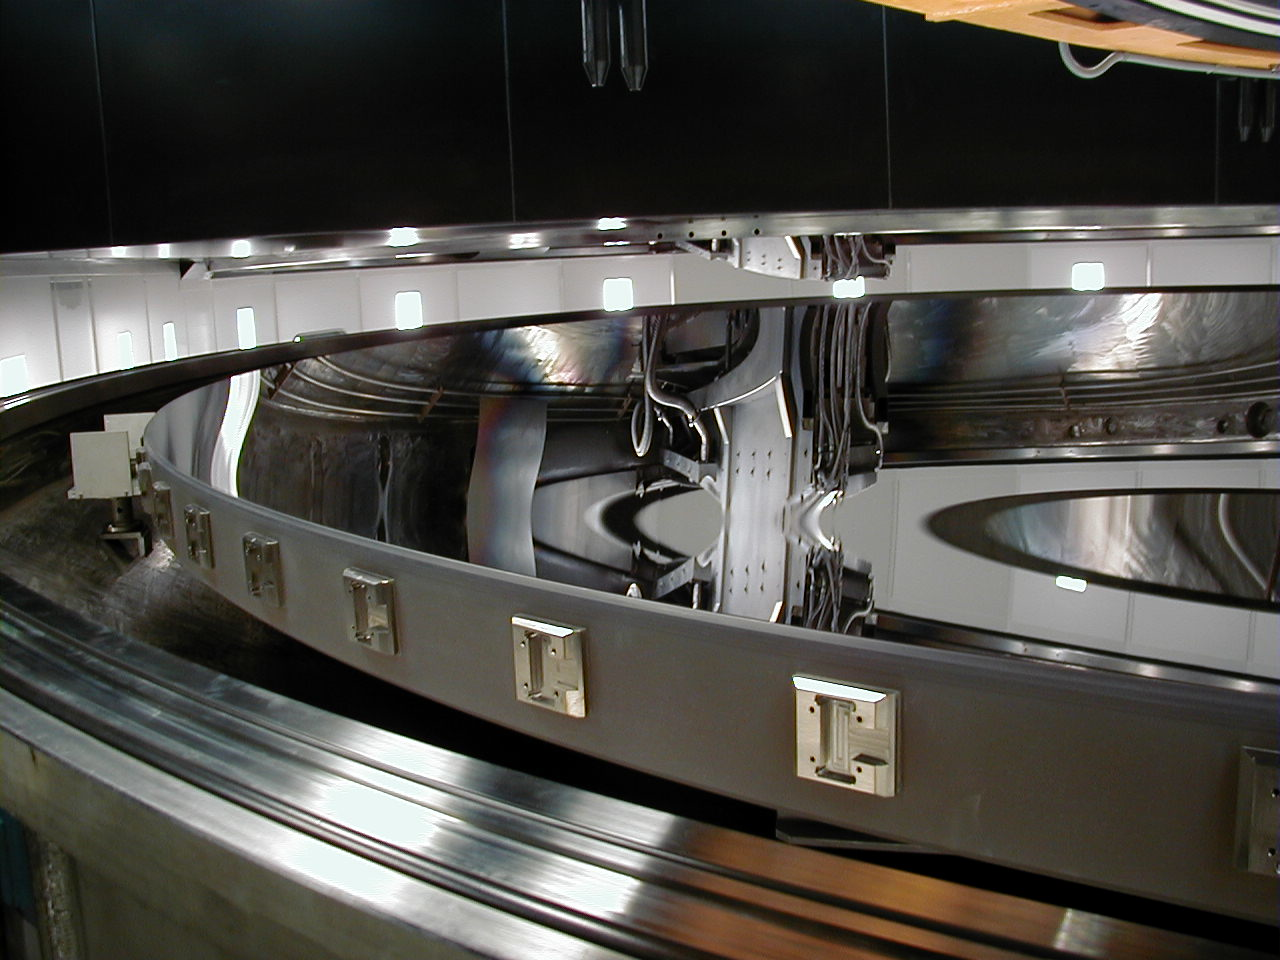

Inspecting the reflective surface

Immediately following the coating process, the top part of the chamber is lifted off and the newly coated, highly reflective surface is inspected.

Credit: ESO